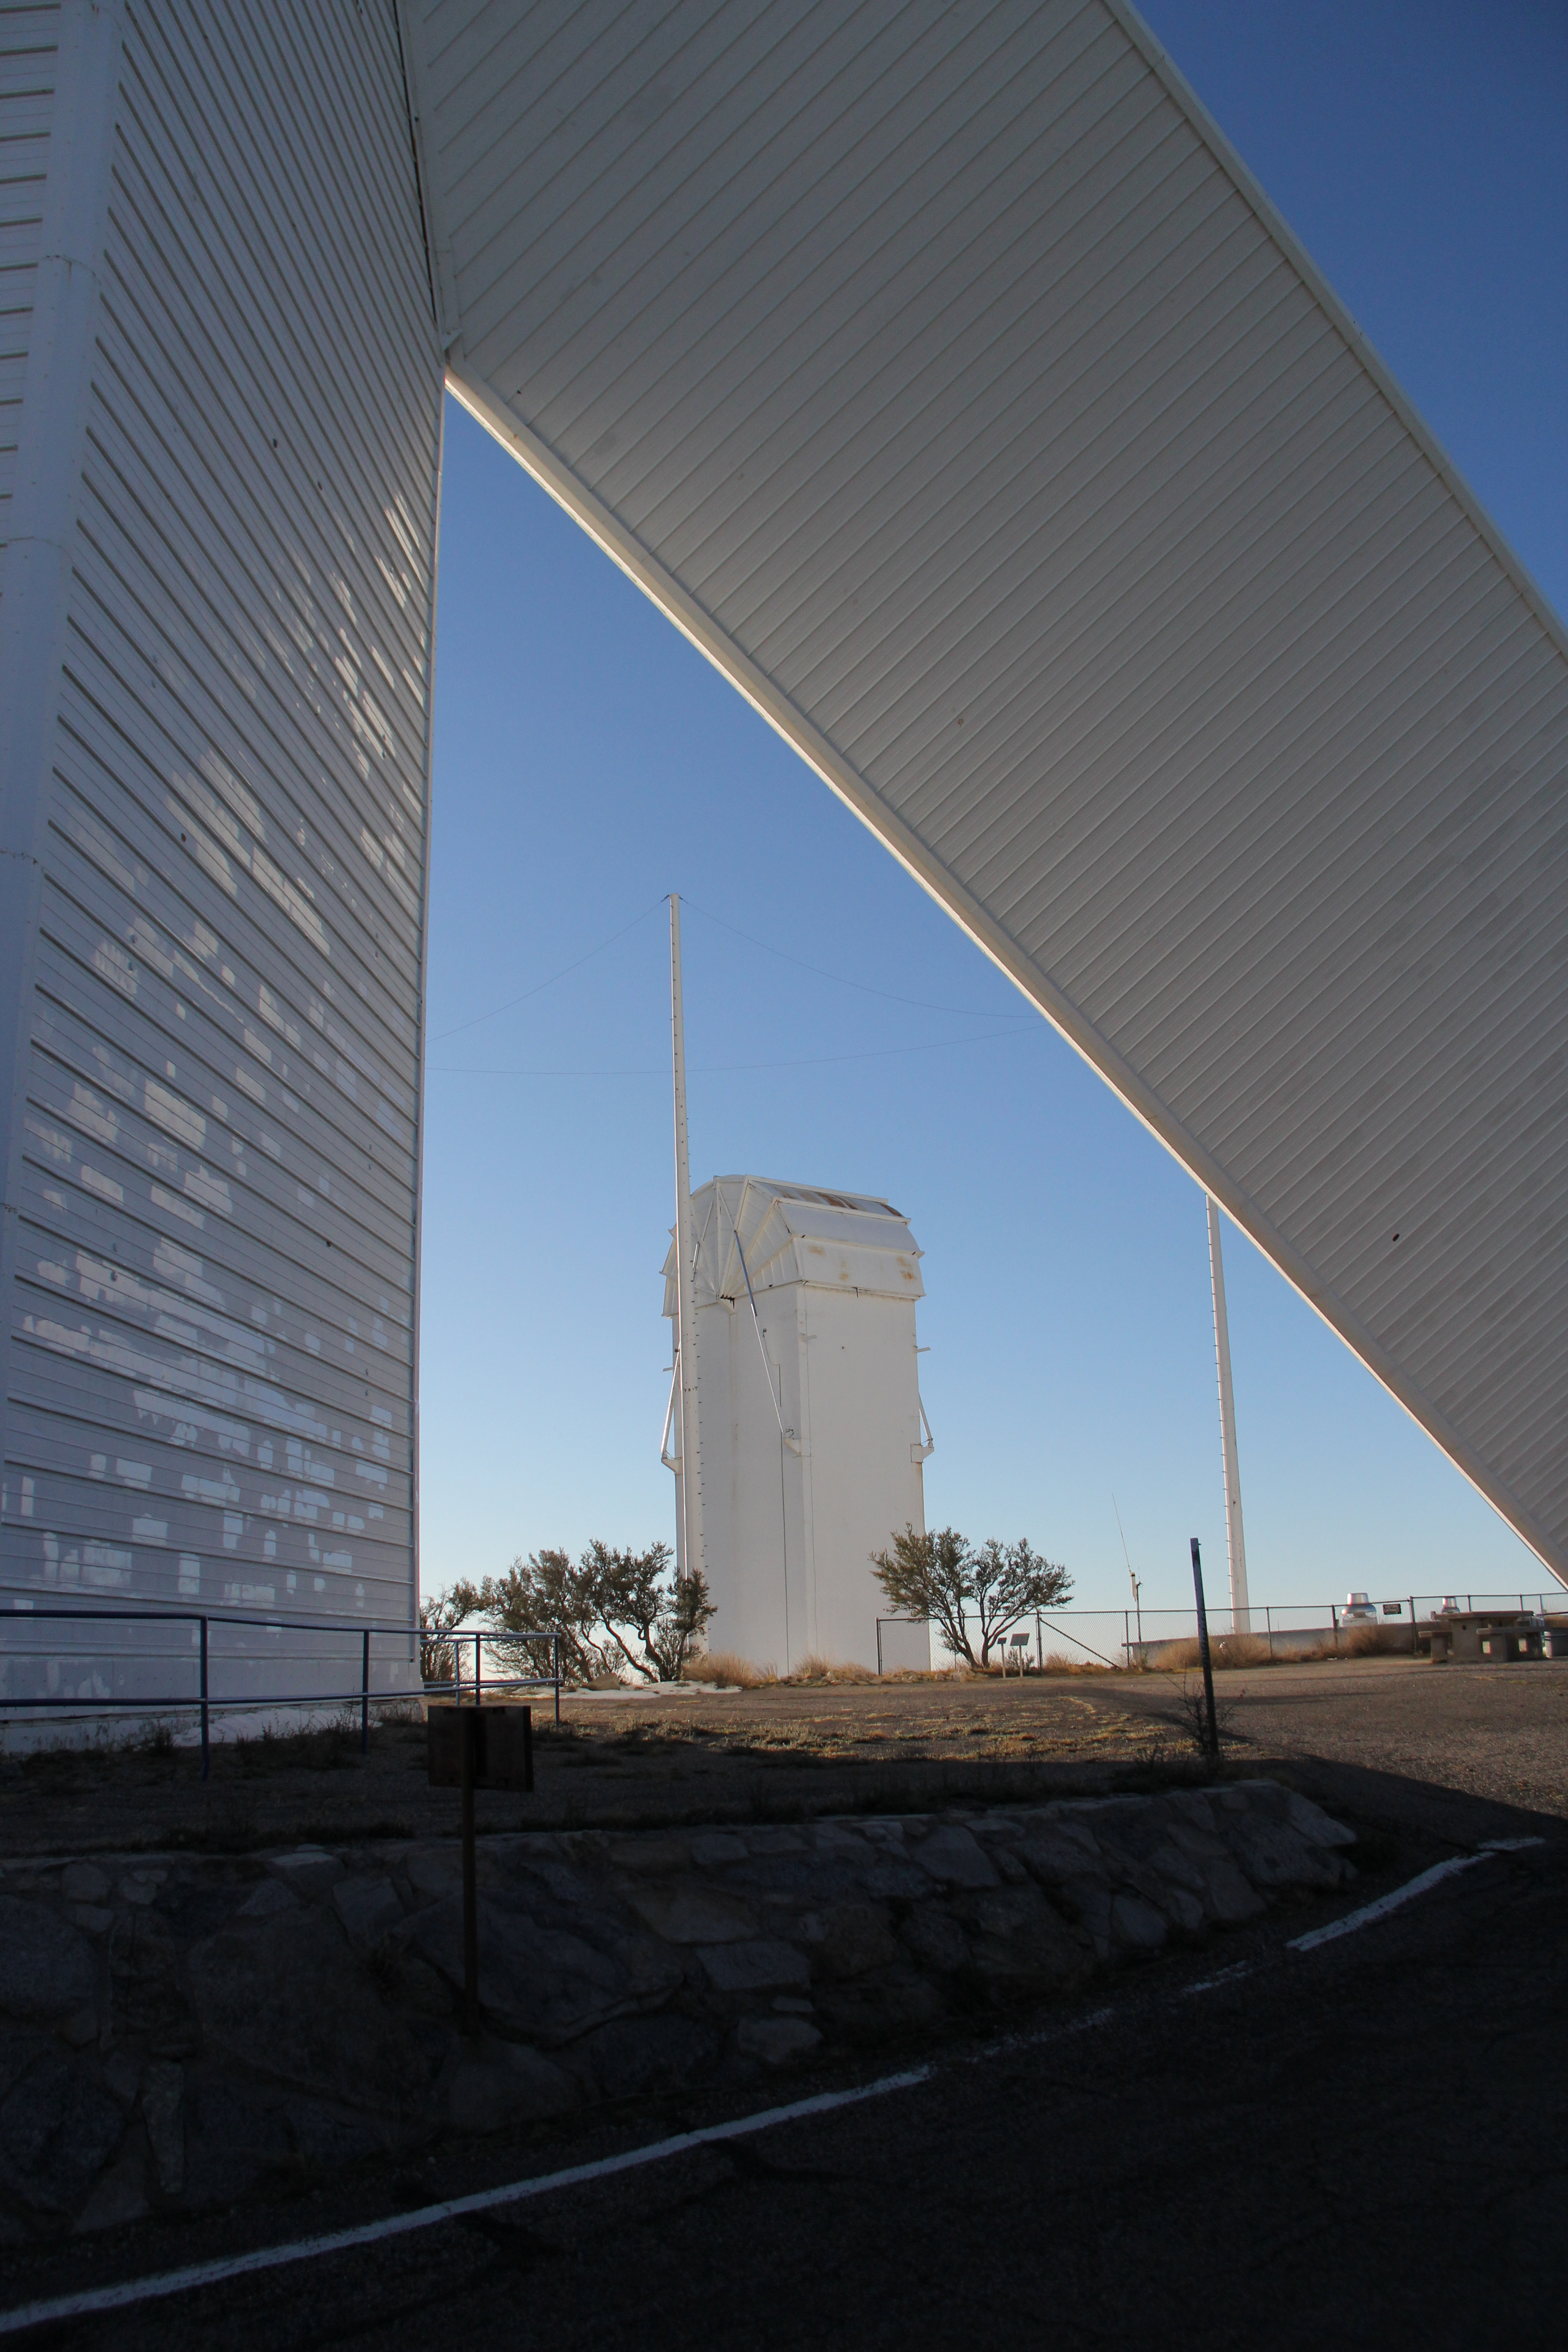

McMath-Pierce Solar Telescope

The McMath-Pierce Solar Telescope at Kitt Peak National Observatory (KPNO).

Credit: KPNO/NOIRLab/NSF/AURA/P. Marenfeld